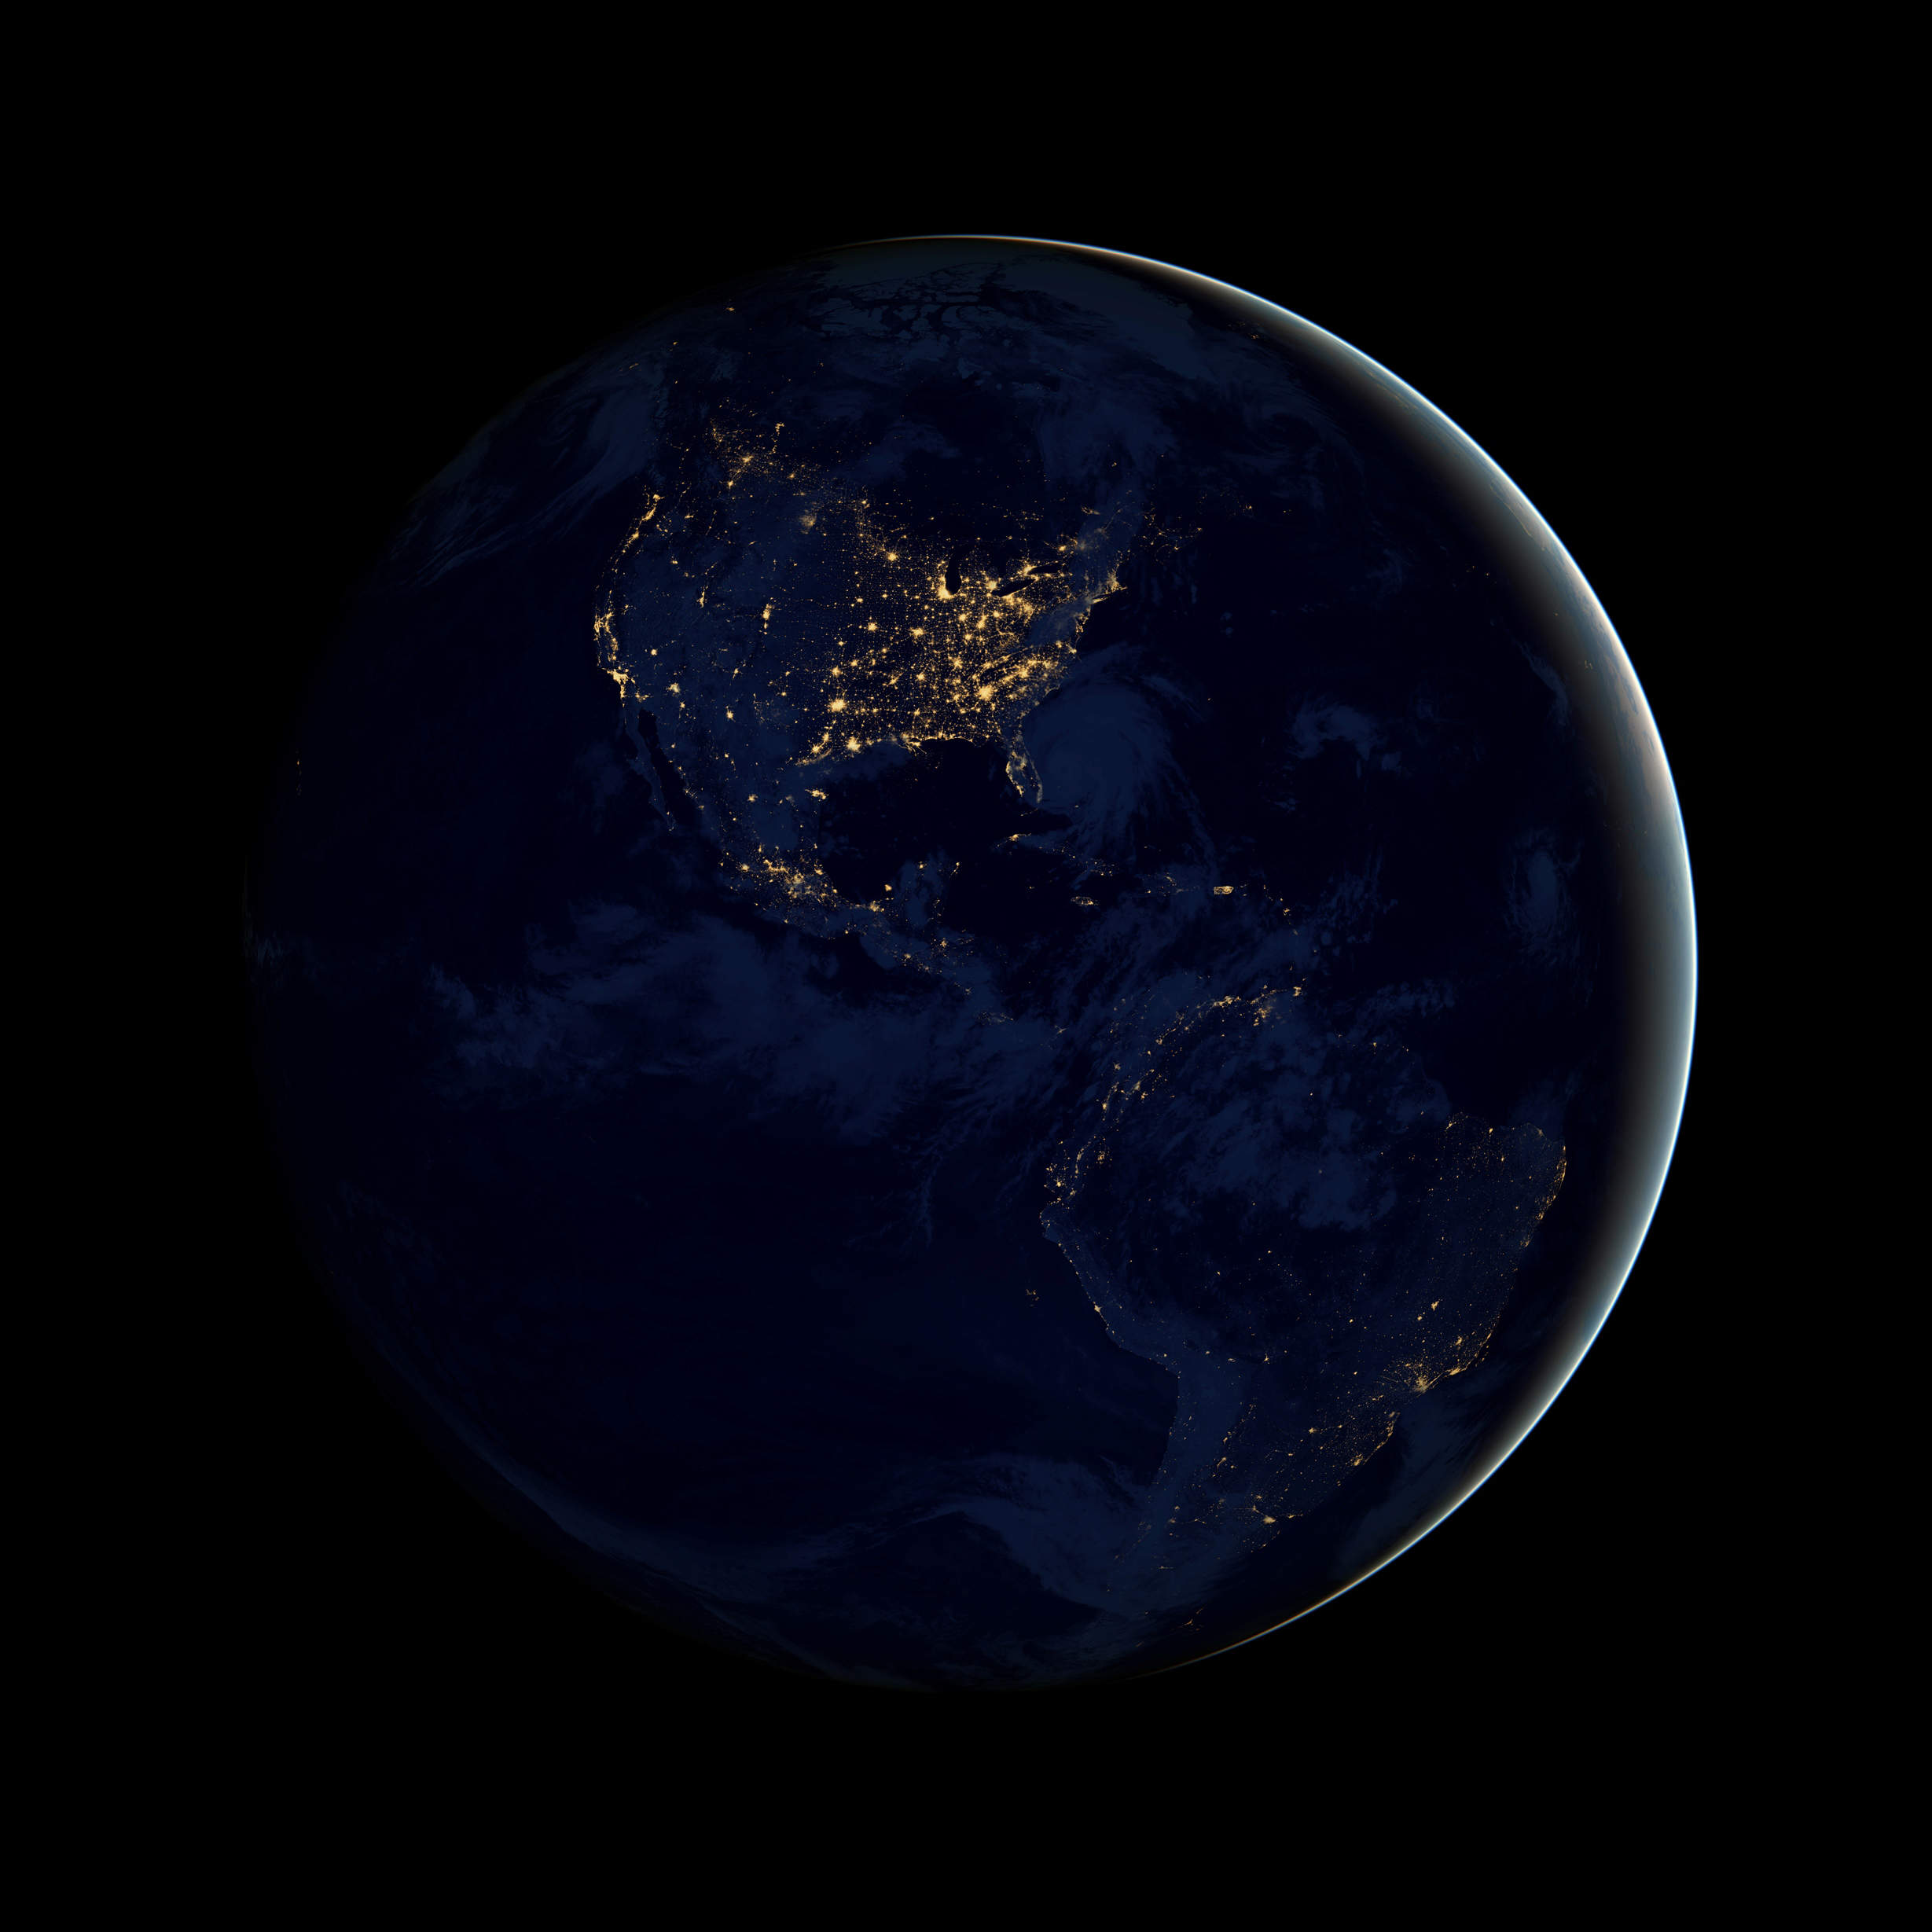

The Earth at Night

This global view of Earth's city lights is a composite assembled from data acquired by the Suomi National Polar-orbiting Partnership (NPP) satellite mapped over existing NASA Blue Marble imagery of Earth to provide a realistic view of the planet.

Credit: NASA's Earth Observatory/NOAA/DOD